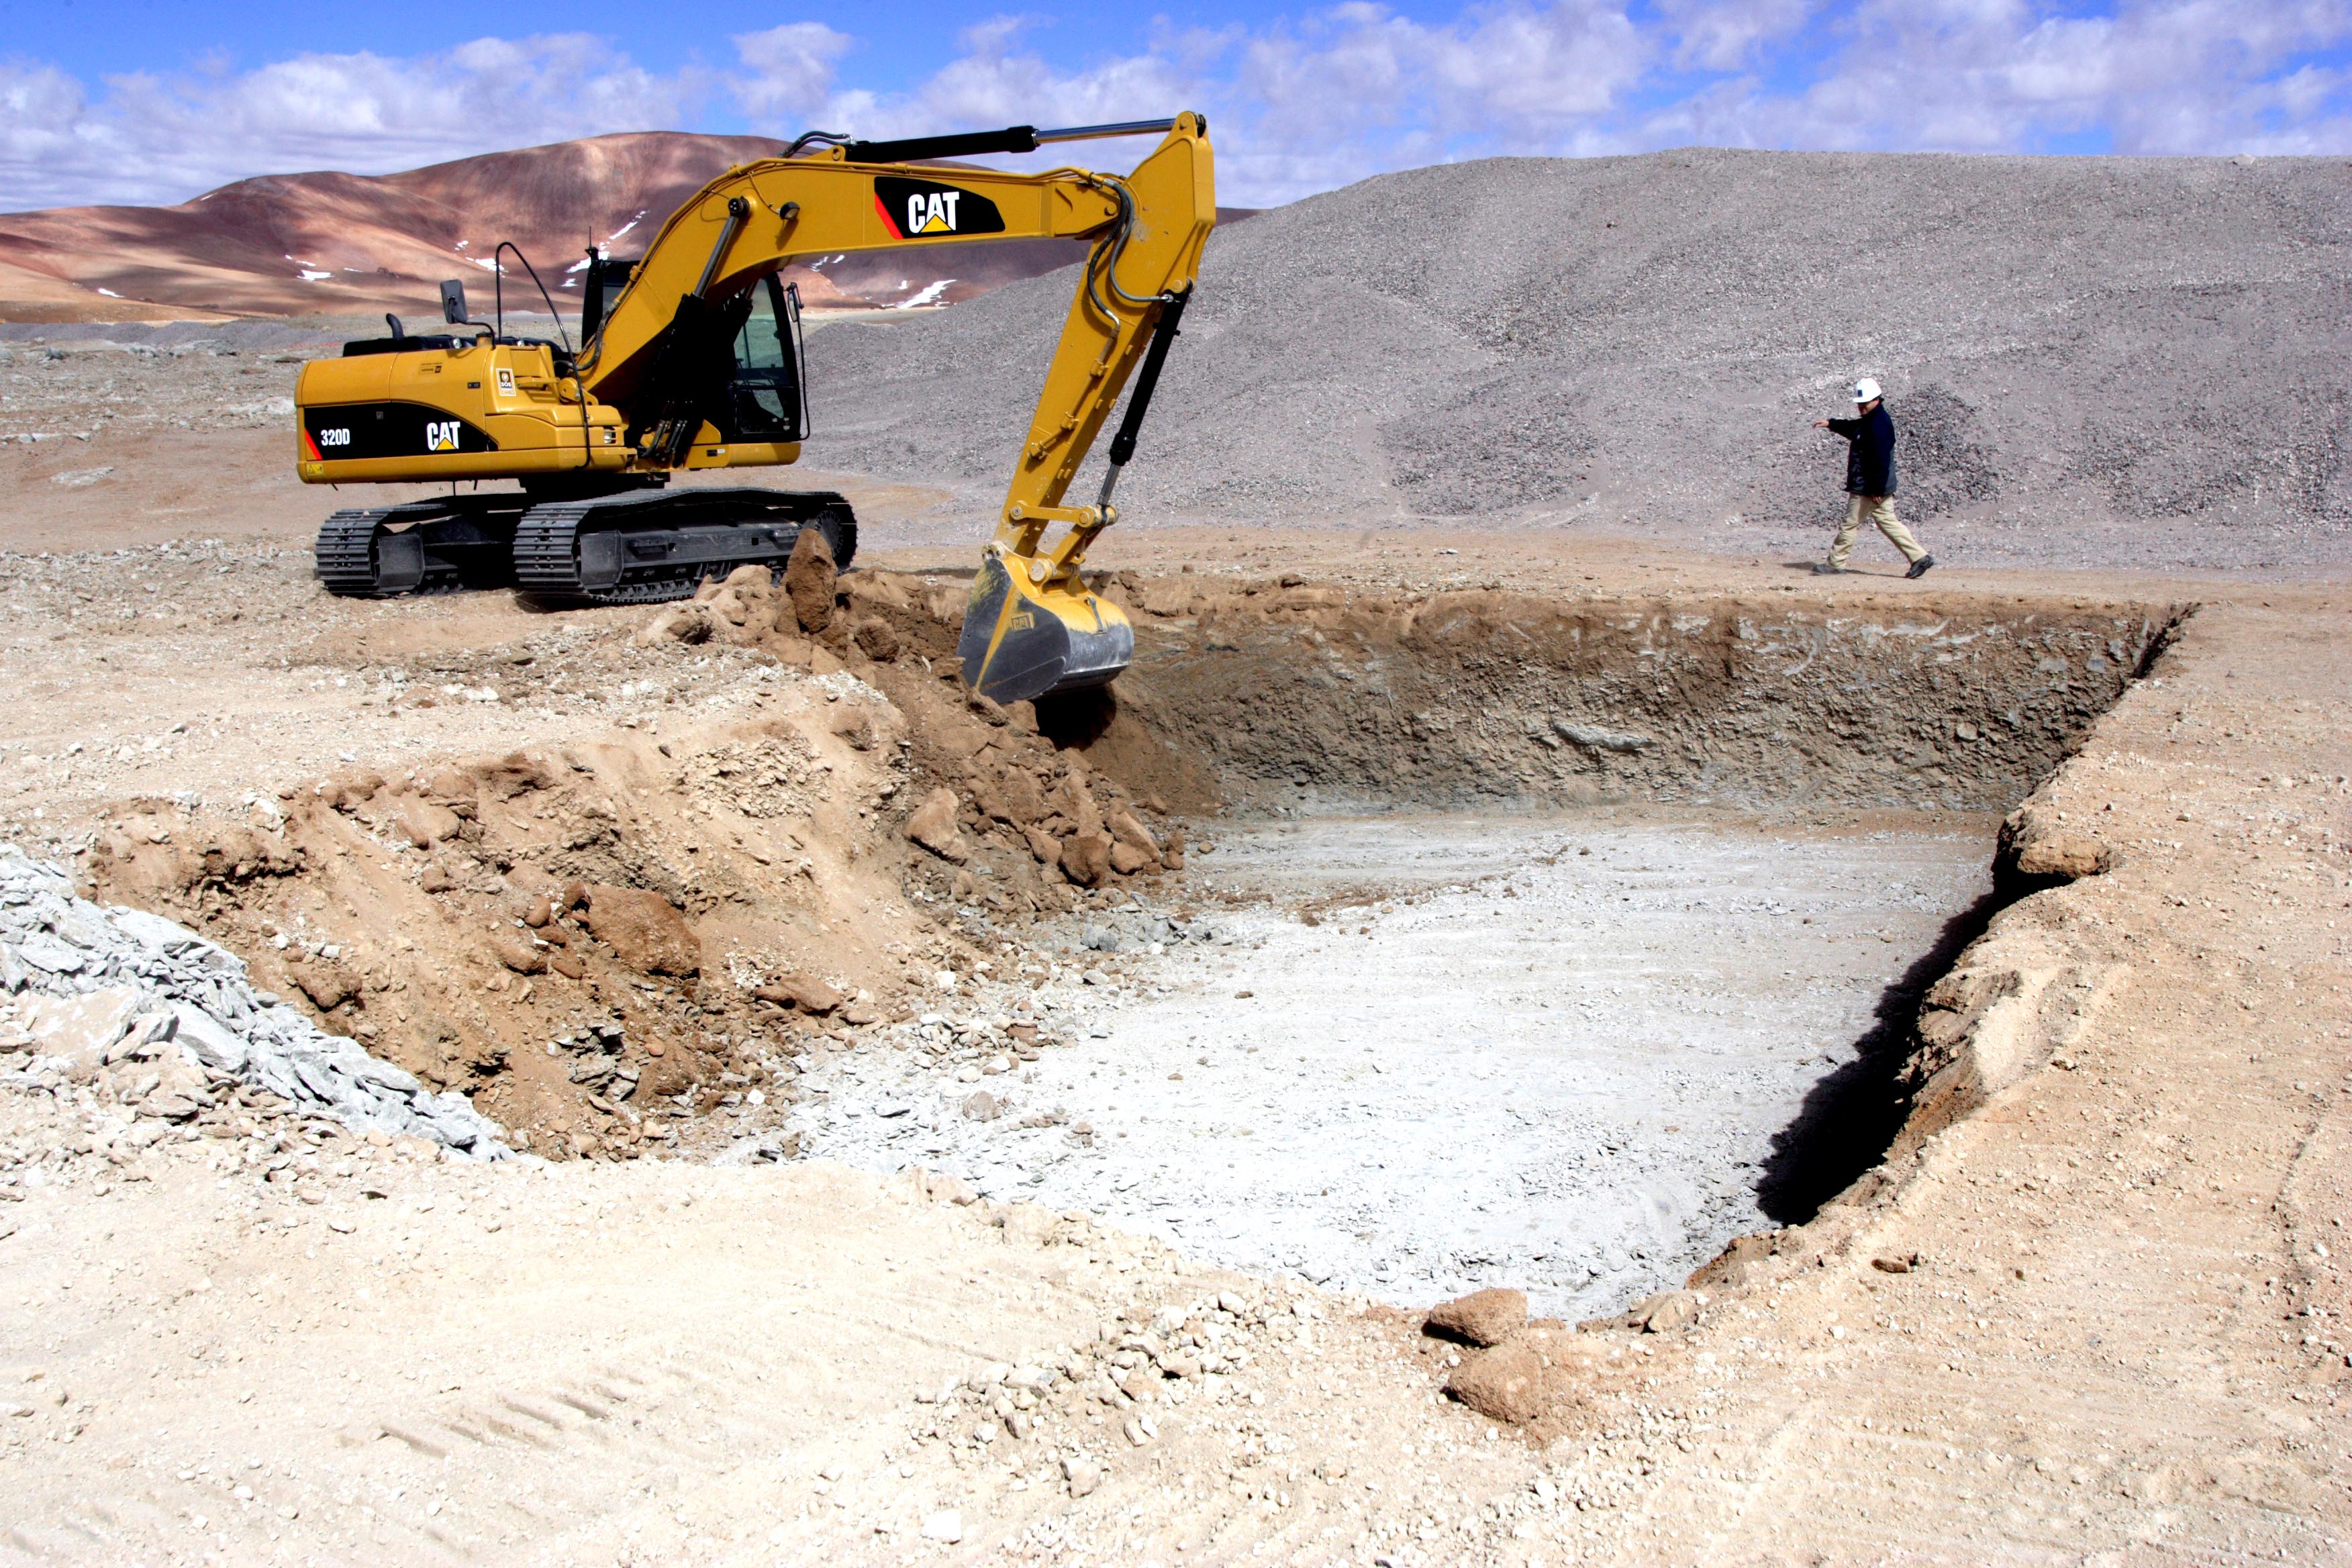

Start of construction in the AOS

Start of construction in the AOS.

Credit: ALMA (ESO / NAOJ / NRAO)